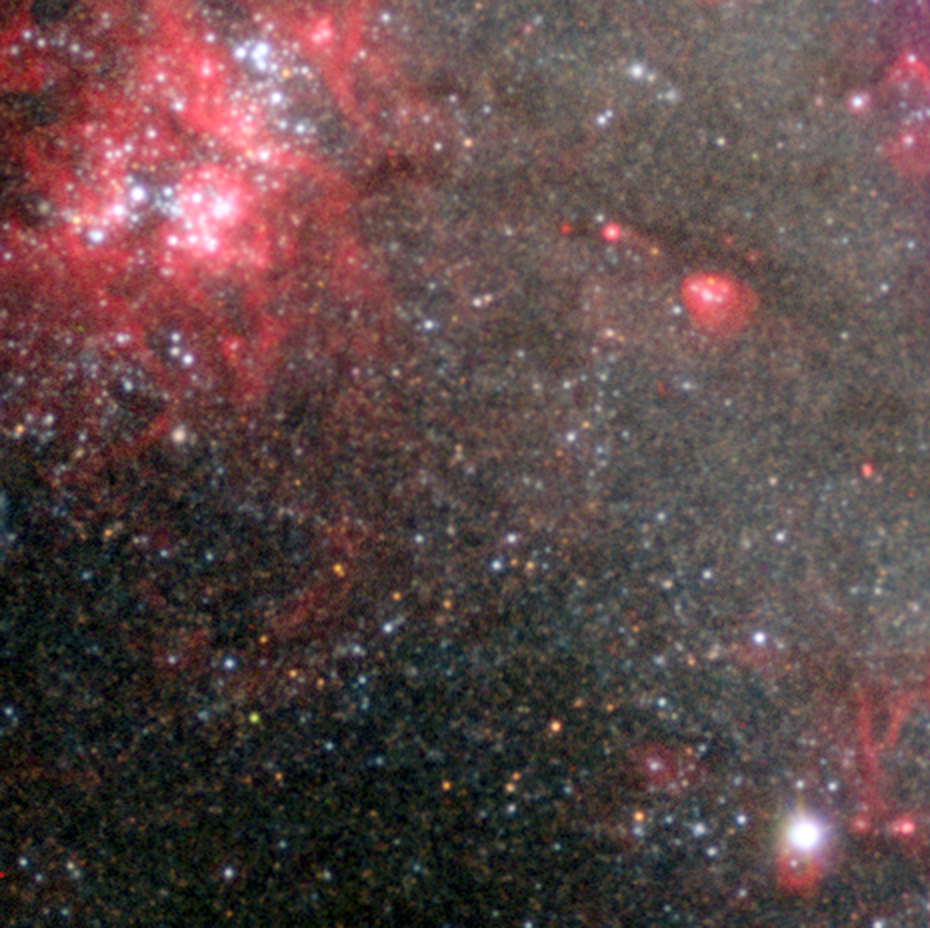

NGC 300 X-1 in the spiral galaxy NGC 300

Astronomers using ESO’s Very Large Telescope (VLT) have detected a stellar-mass black hole much further away than any other previously known. With a mass about twenty times that of the Sun, this is also the second most massive stellar-mass black hole ever found. The newly announced black hole lies in a spiral galaxy called NGC 300, six million light-years from Earth.

This image obtained with the FORS2 instrument on the VLT is centred on the position of the black hole. The image covers a field of view of about 2x2 arcminutes, or about 4000 light-years at the distance of NGC 300. The image is based on data obtained through a wide B filter and two narrow-band filters centred on 500 nm and H-alpha.

Credit: ESO/P. Crowther